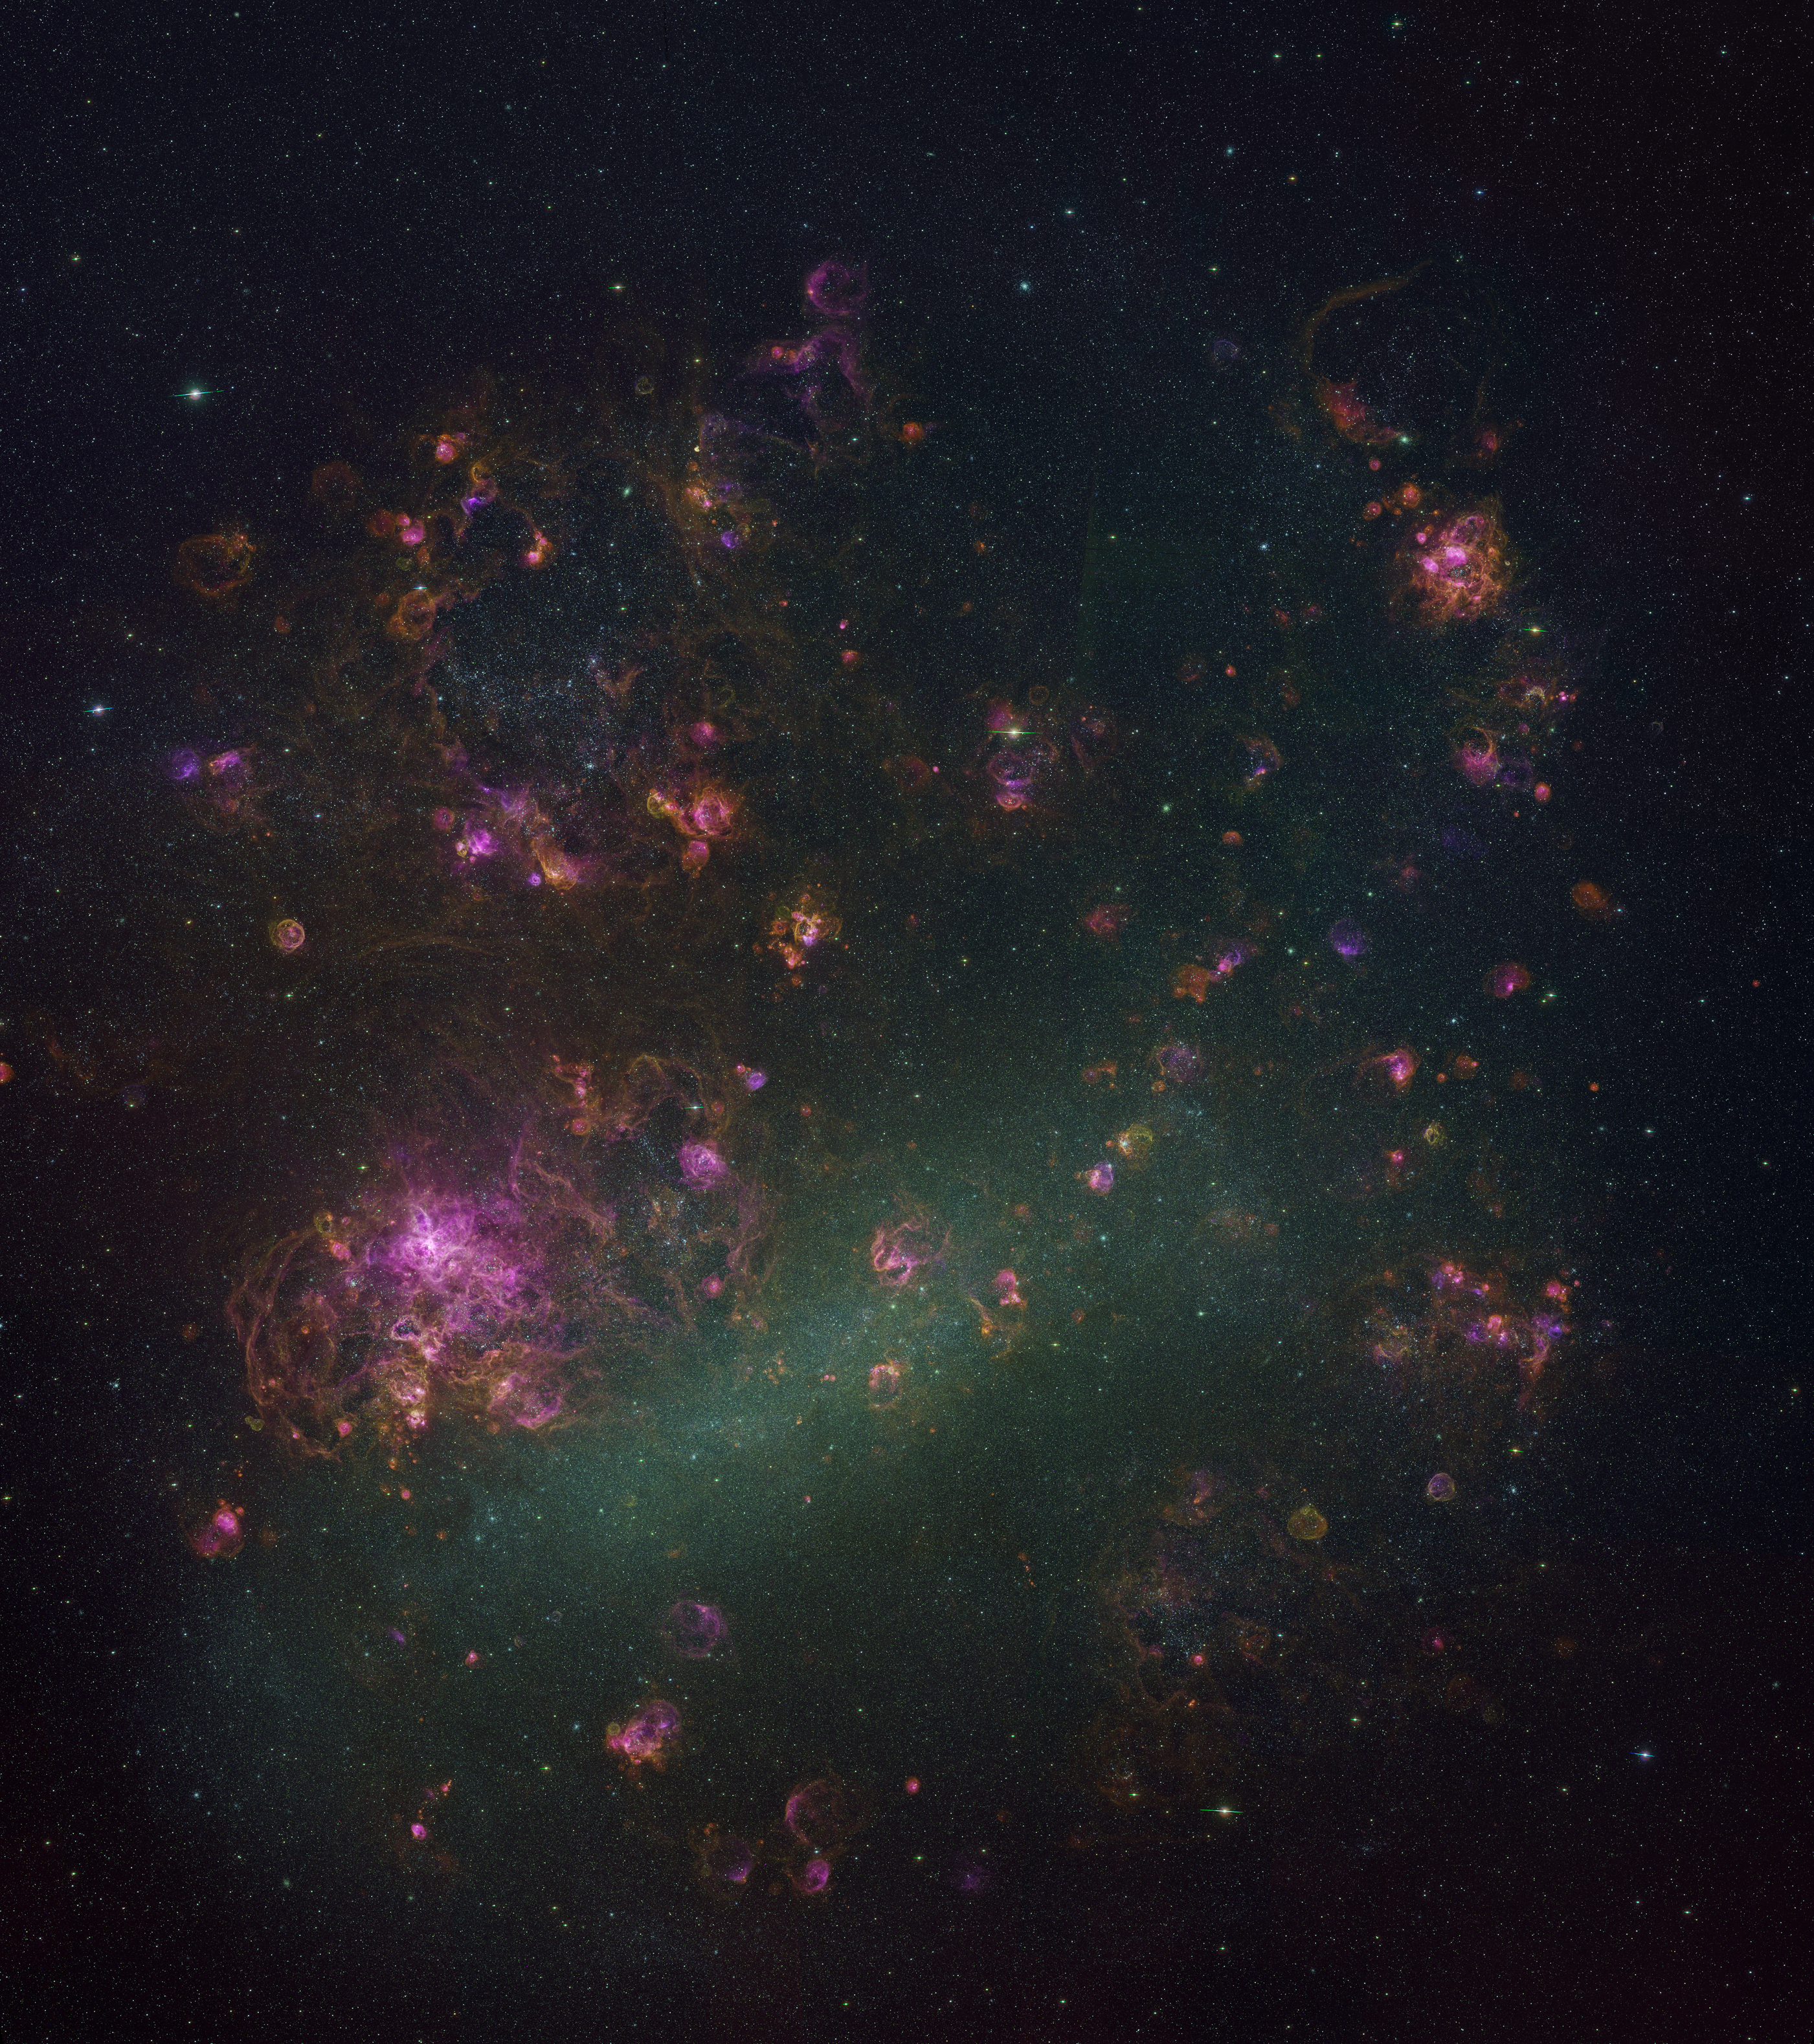

Large Magellanic Cloud

The glowing gas of the interstellar medium (ISM) is the breeding ground for the formation of new stars, and the cemetery where the ashes of dead stars ultimately return. A team led by astronomers from the National Optical Astronomy Observatory (NOAO) has conducted a new study called the Magellanic Cloud Emission Line Survey (MCELS) that focused expressly on the ISM in the Large Magellanic Cloud and Small Magellanic Cloud—the nearest major galaxies to the Milky Way. More than 1,500 individual images from MCELS have been assembled into this large mosaic of the Large Magellanic Cloud, released to the public in Washington, DC, in January 2006 at the annual meeting of the American Astronomical Society. See also NOAO Press Release 06-01.

Credit: C. Smith, S. Points, the MCELS Team and NOIRLab/NSF/AURA/